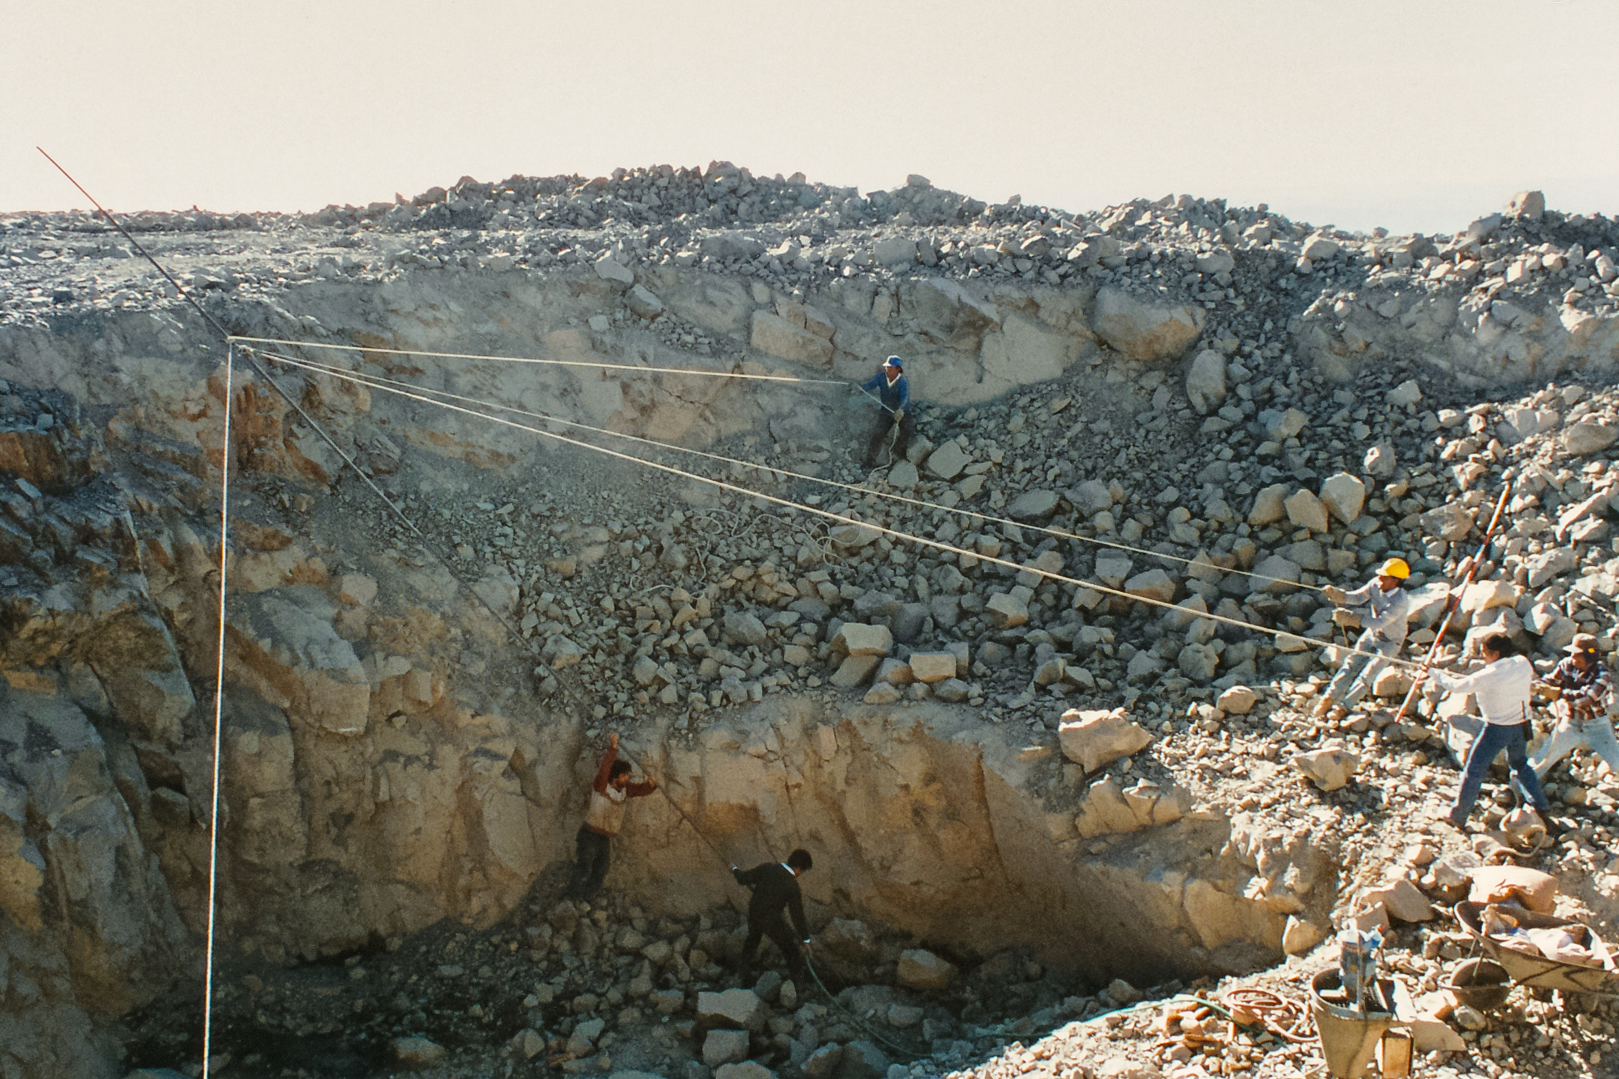

Gemini South Construction Activities

Construction activities for the Gemini South telescope in 1995.

Credit: International Gemini Observatory/NOIRLab/NSF/AURA